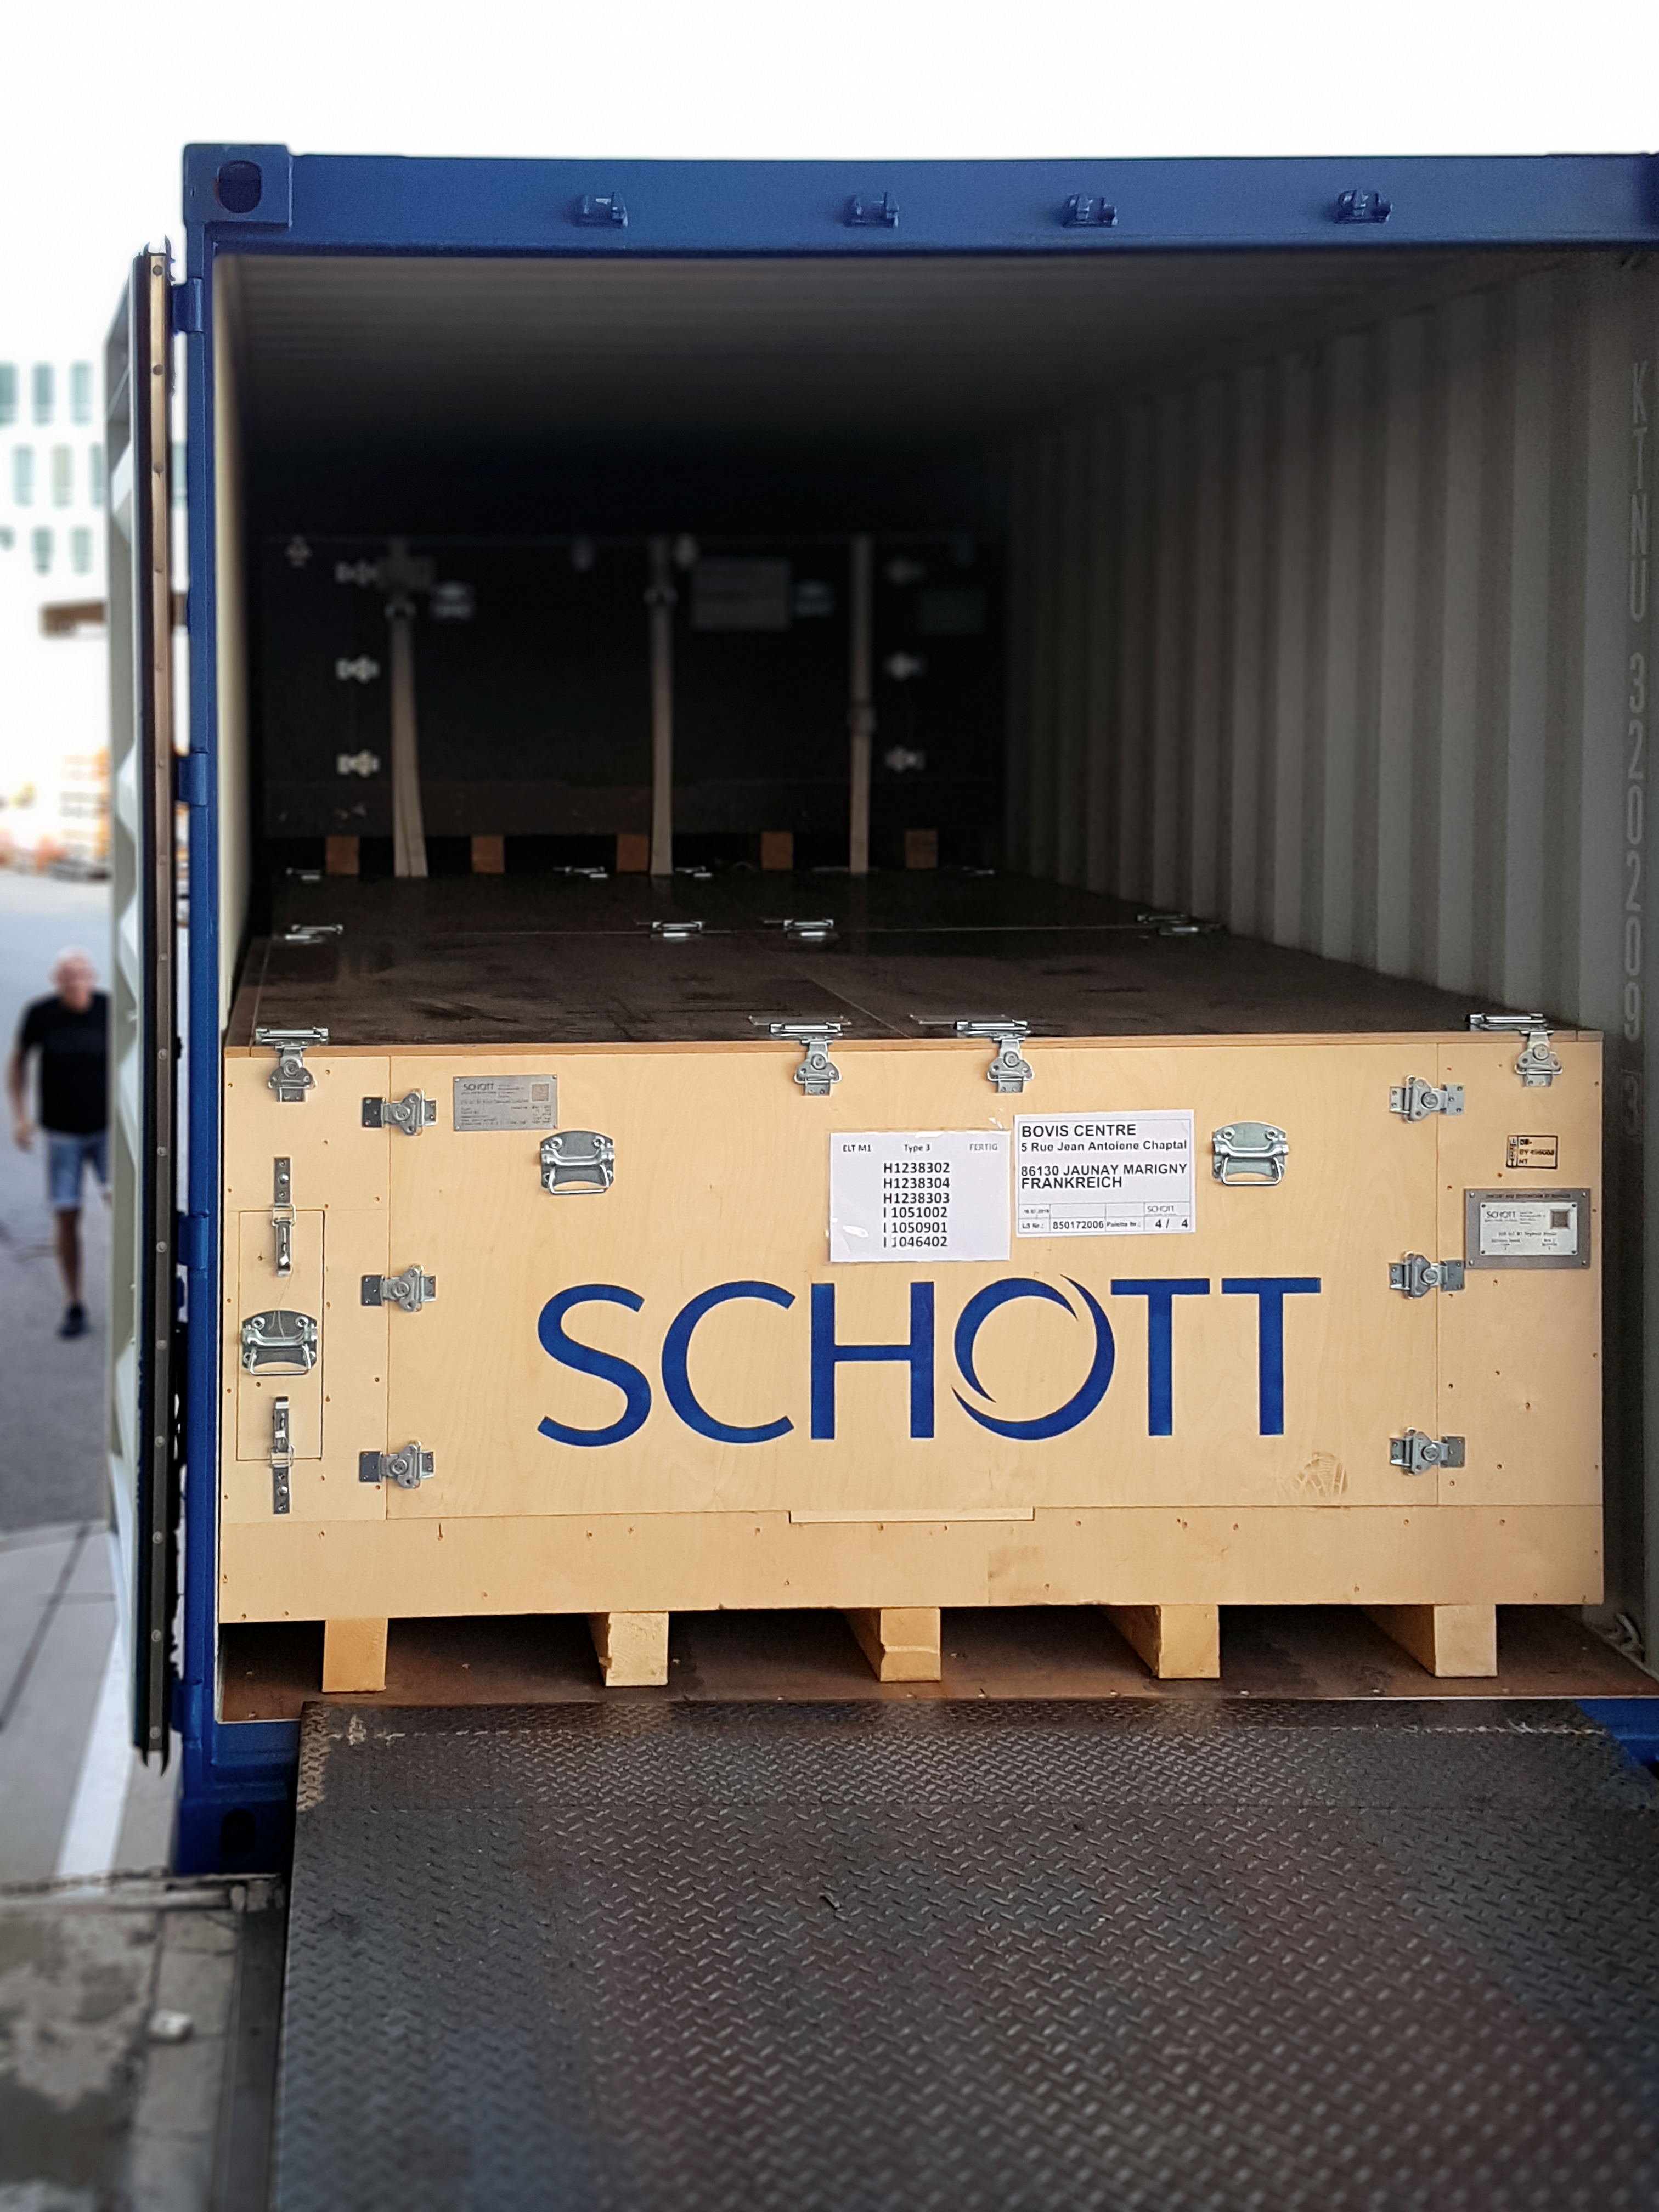

The first shipment of ELT primary mirror blanks arrives at Safran Reosc

The shipping container with the first 18 ELT primary mirror blanks was sent from SCHOTT in Mainz, Germany, on 23 July and arrived at Safran Reosc the following day.

Credit: ESO/SCHOTT/Safran Reosc